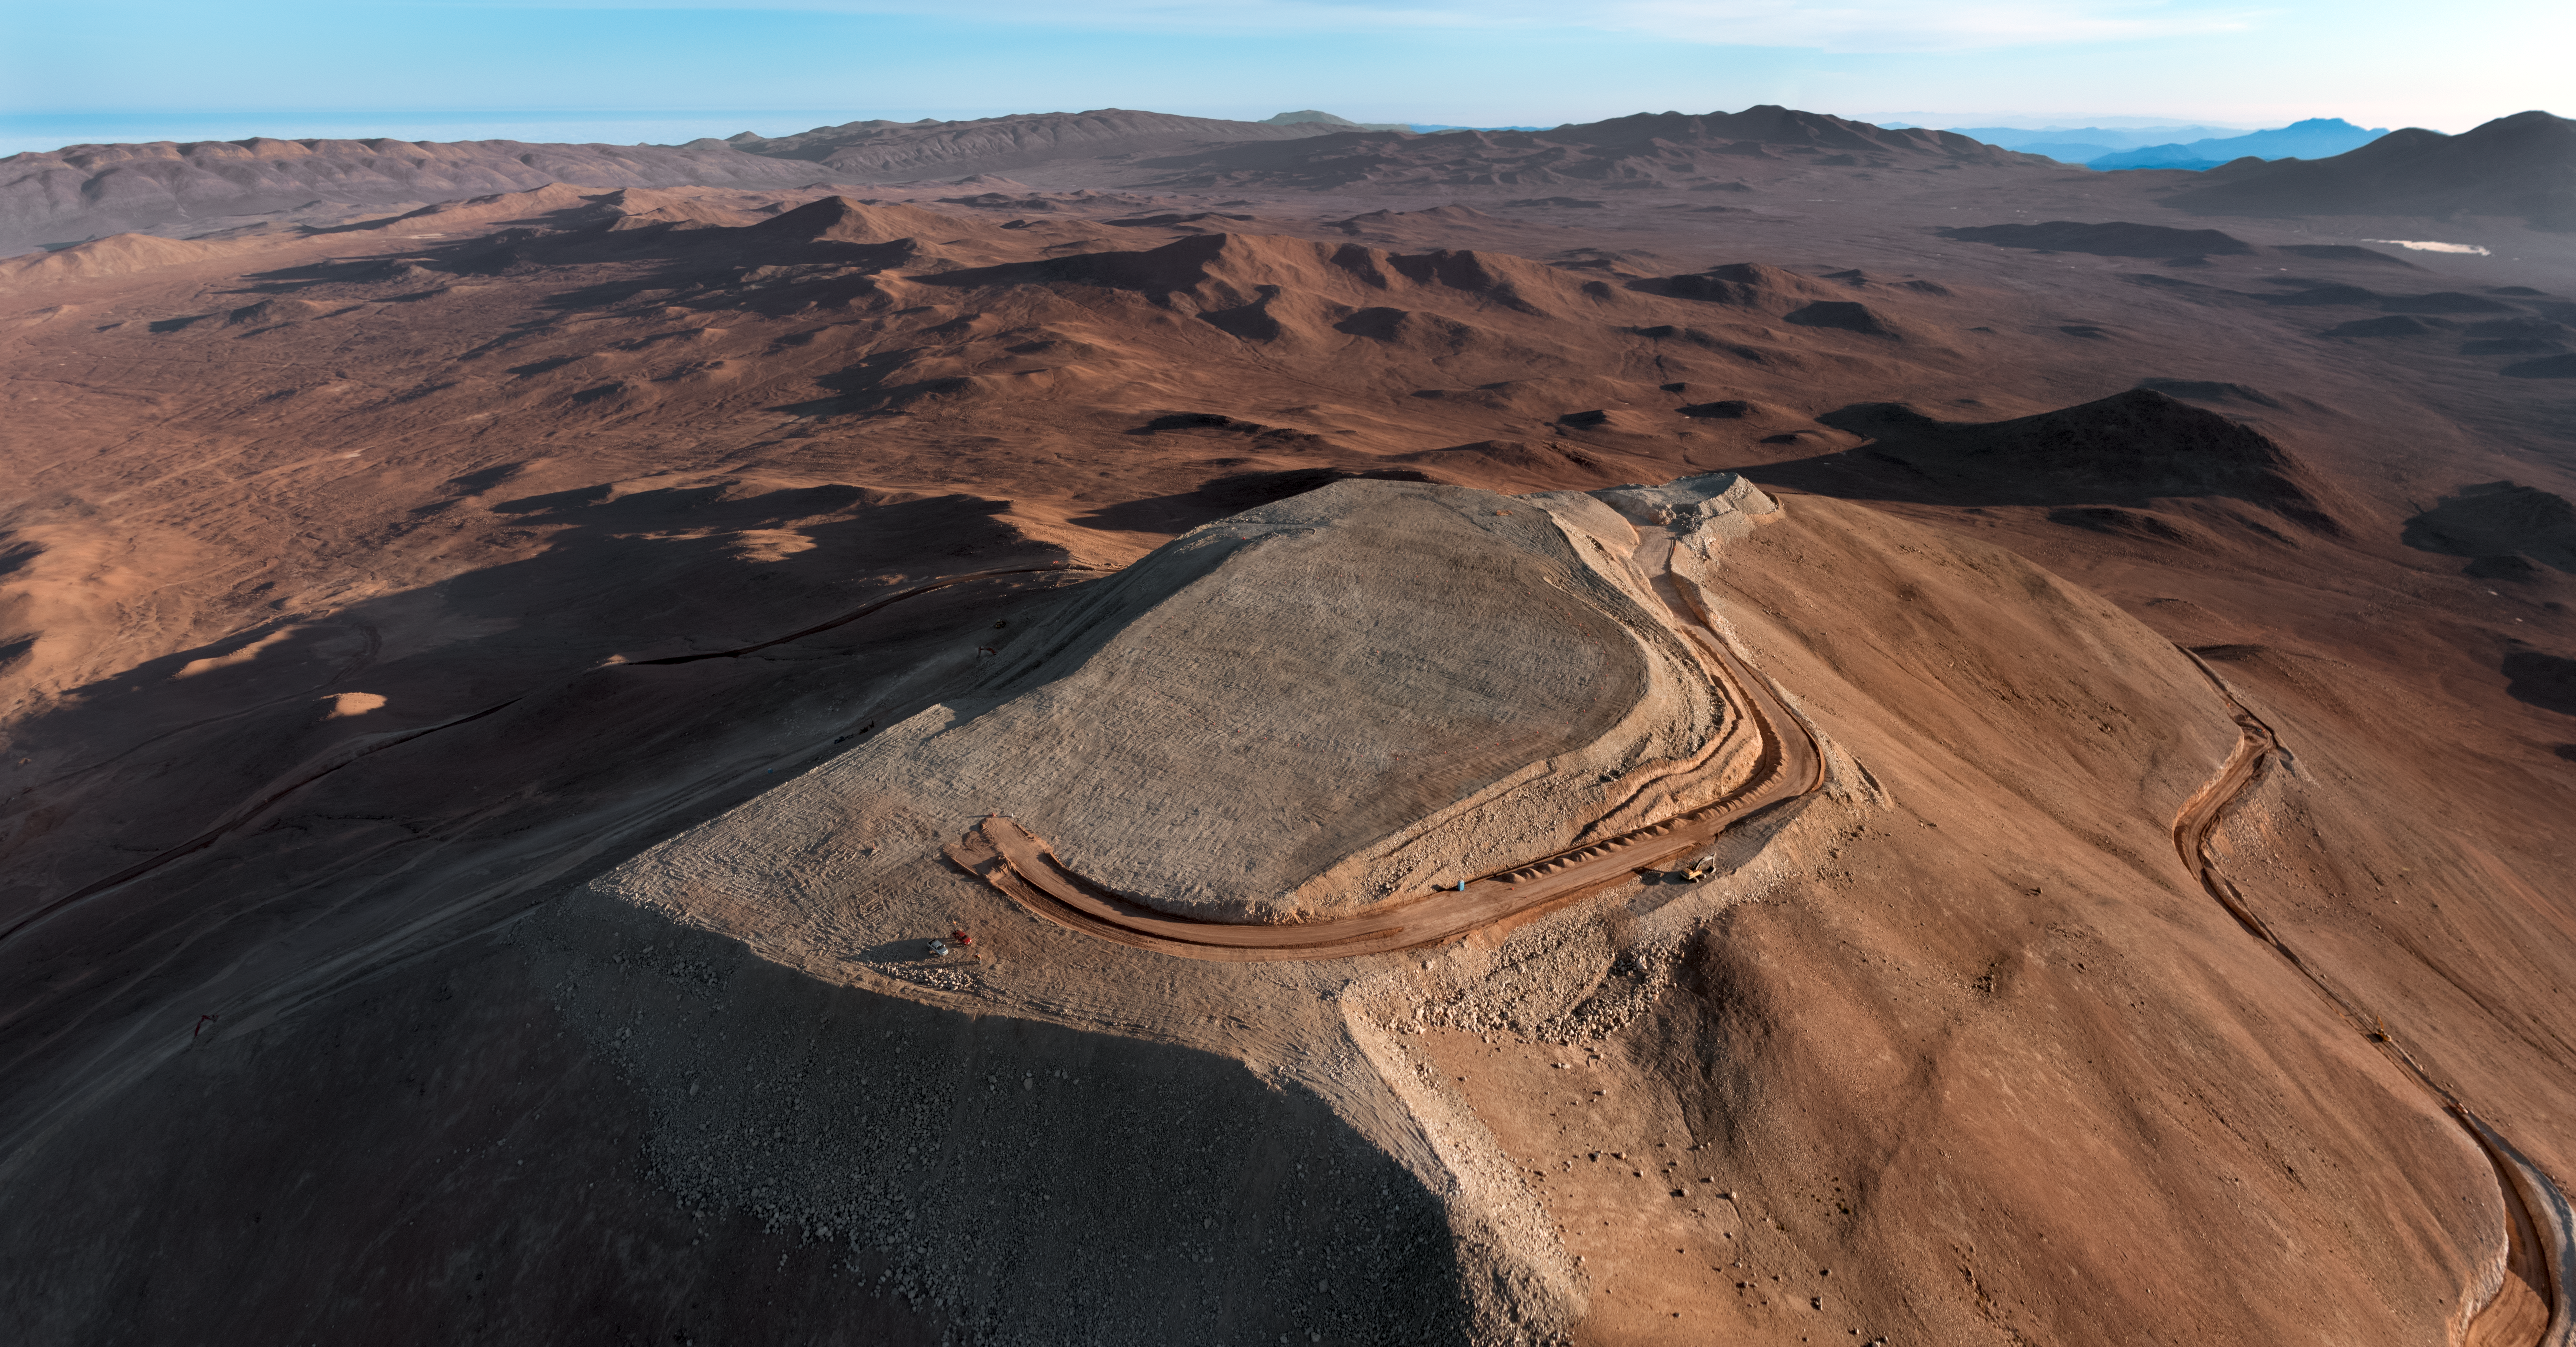

Cerro Armazones

The flattened peak of Cerro Armazones, the future home of ESO's Extremely Large Telescope (ELT), is set against the mountainous terrain of the Chilean Coastal Range.

Credit: G. Hüdepohl (atacamaphoto.com)/ESO